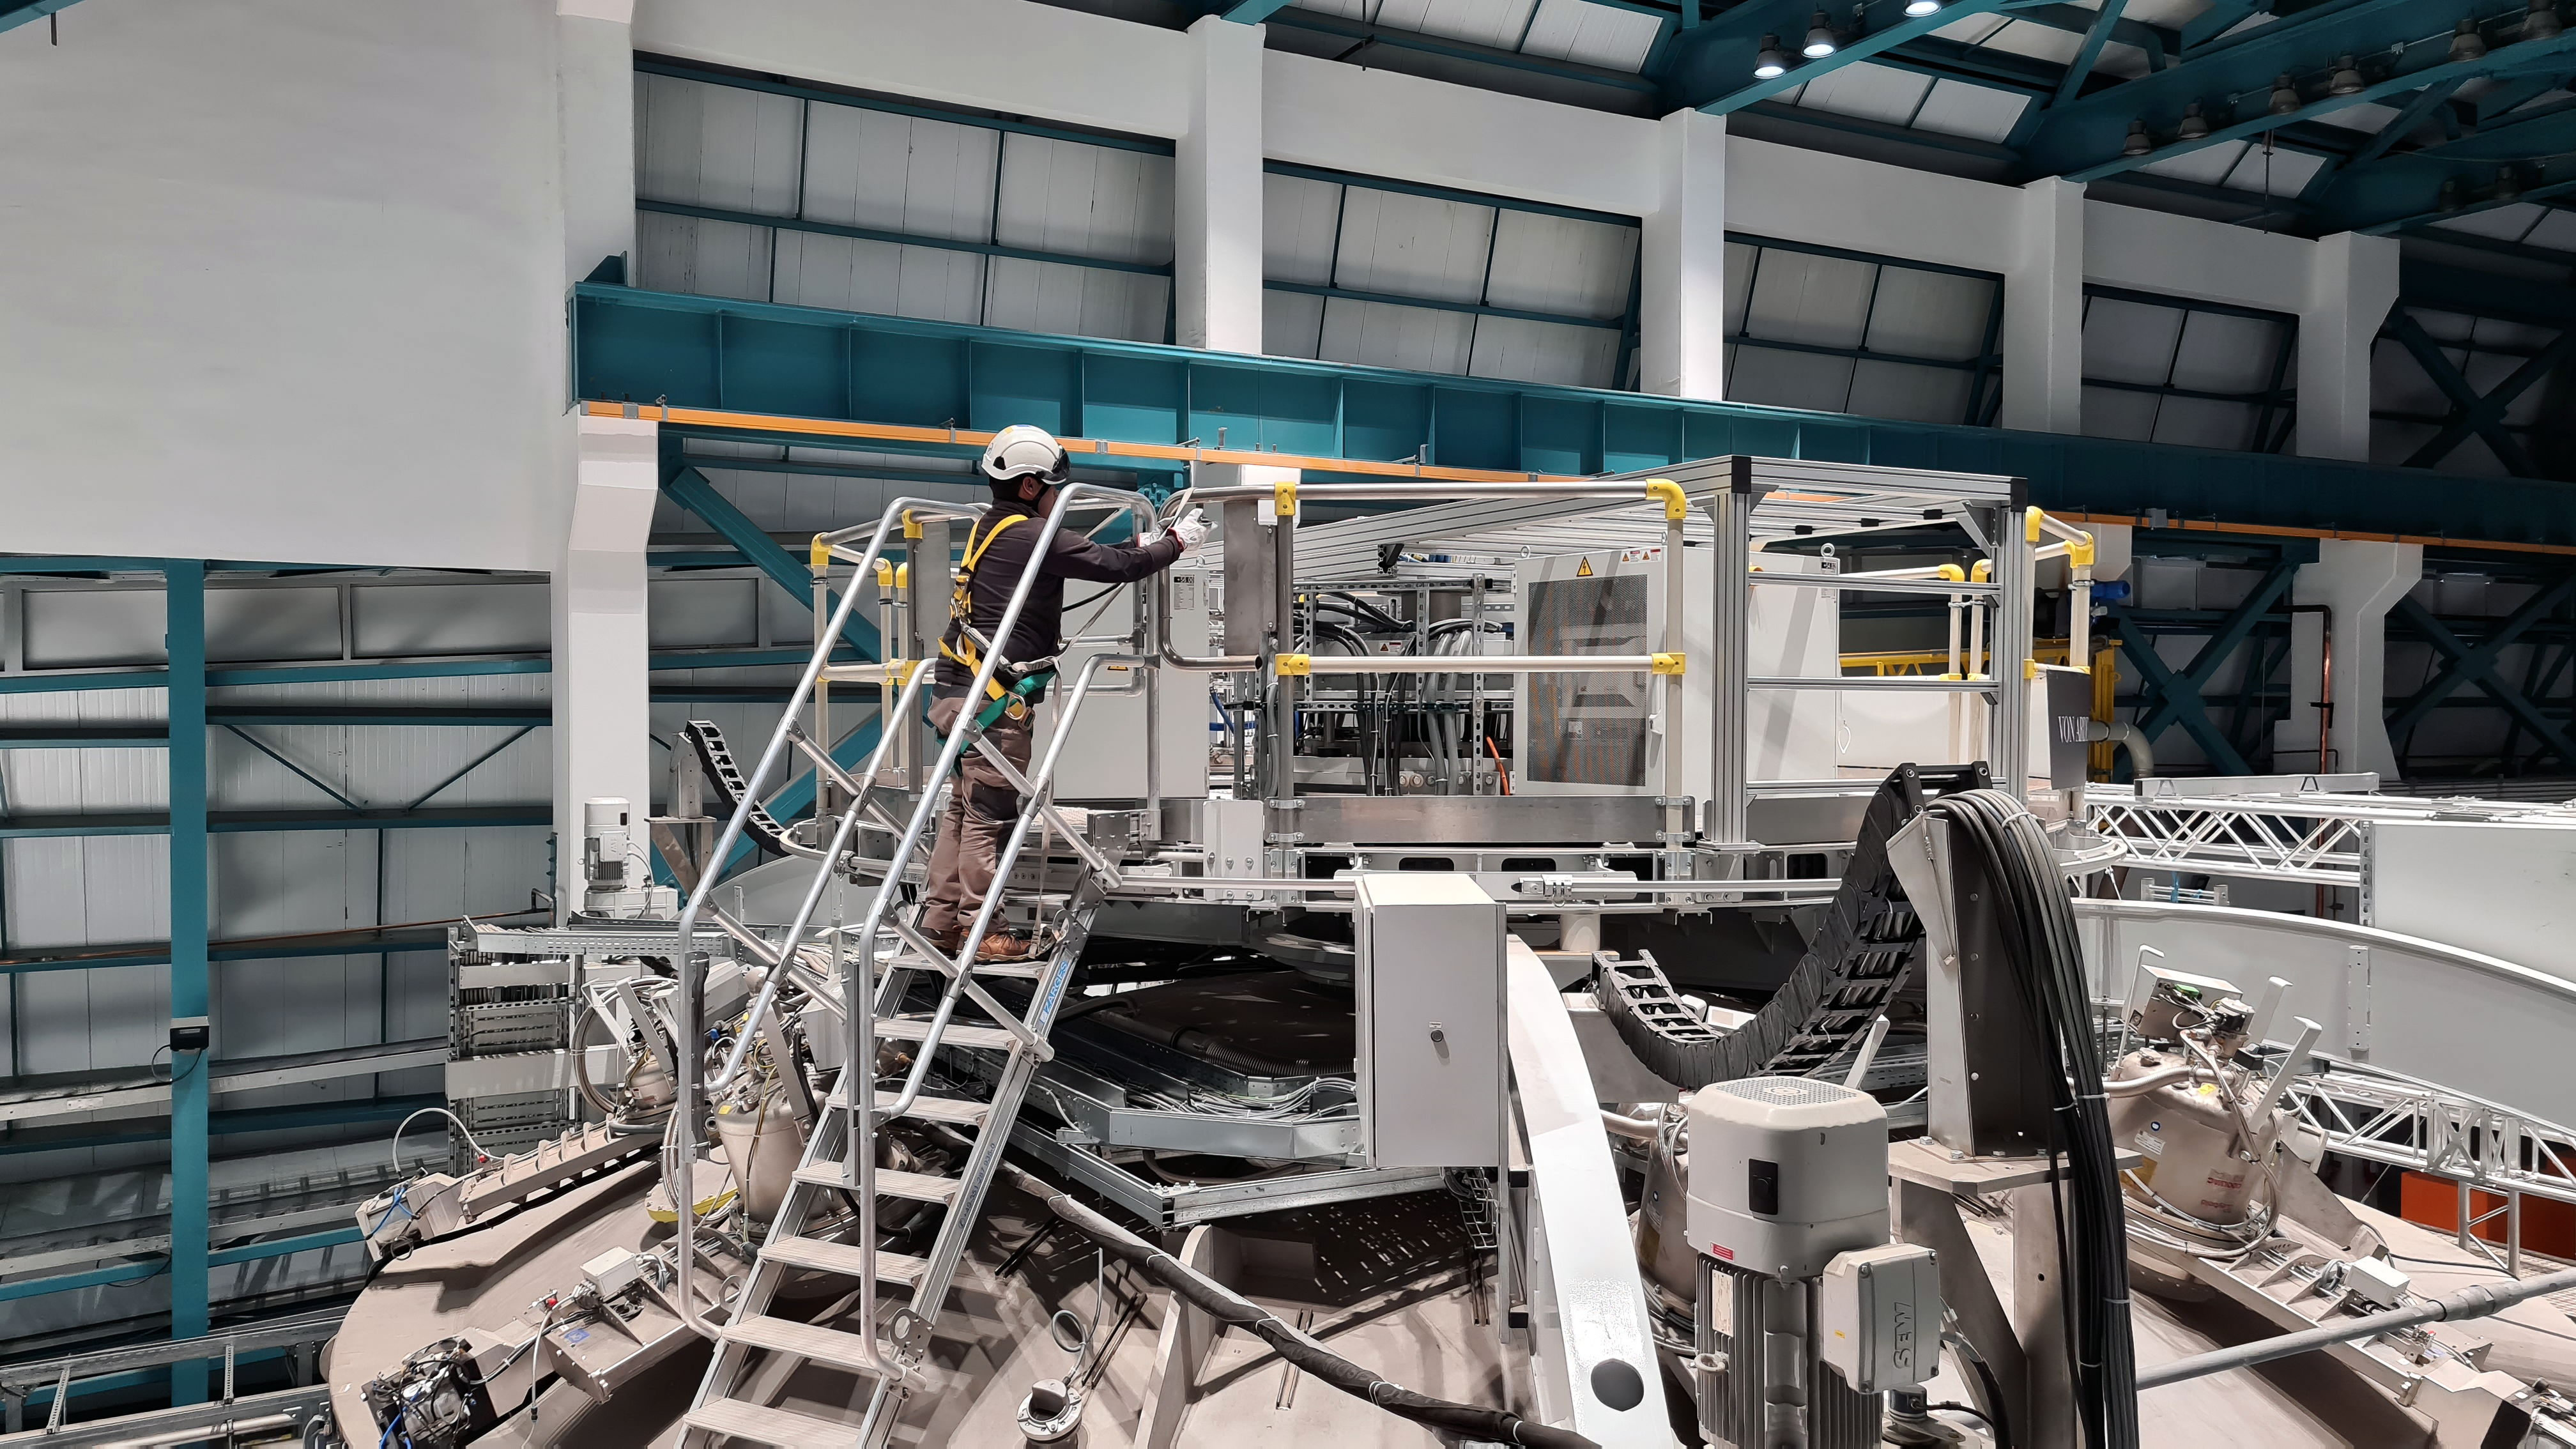

Vera C. Rubin Observatory 1 July 2020

An inspection of the summit 21 July 2020.

Credit: NOIRLab